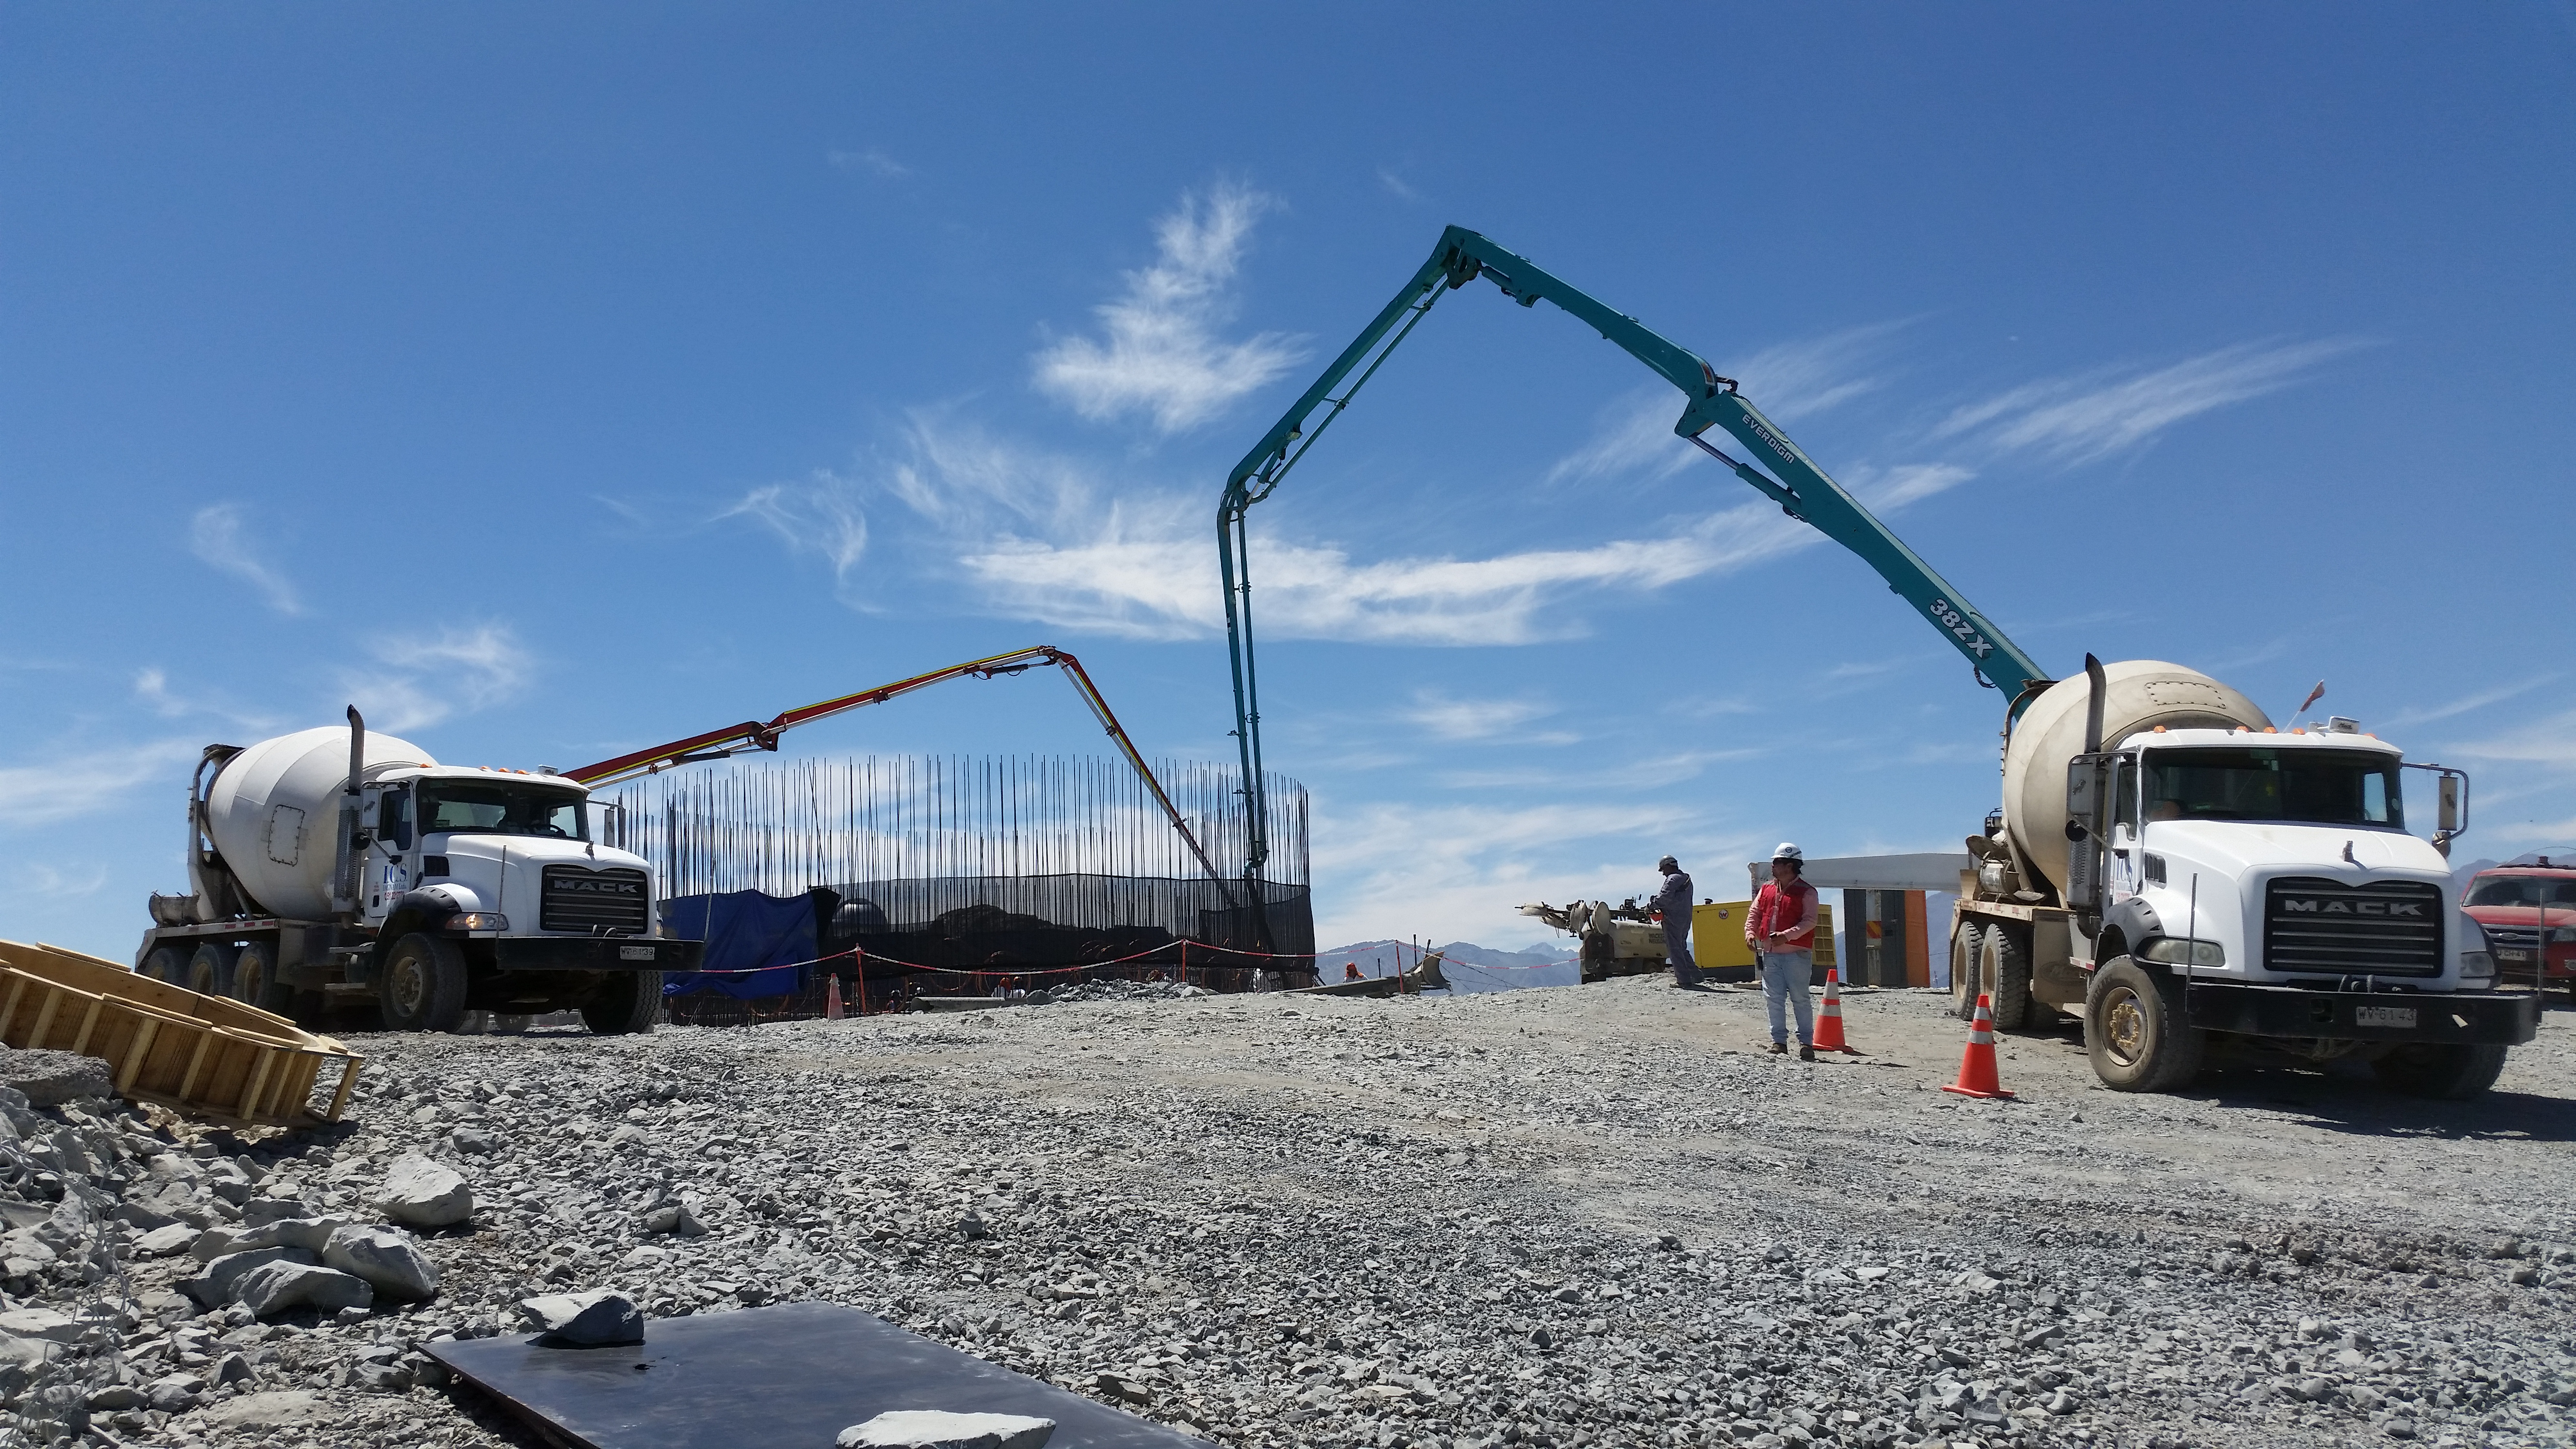

rubin-20160222-123607

255, 5 mts3 of concrete during the day. During the night we expect 180~200 mts3.

Credit: Rubin Observatory/NSF/AURA